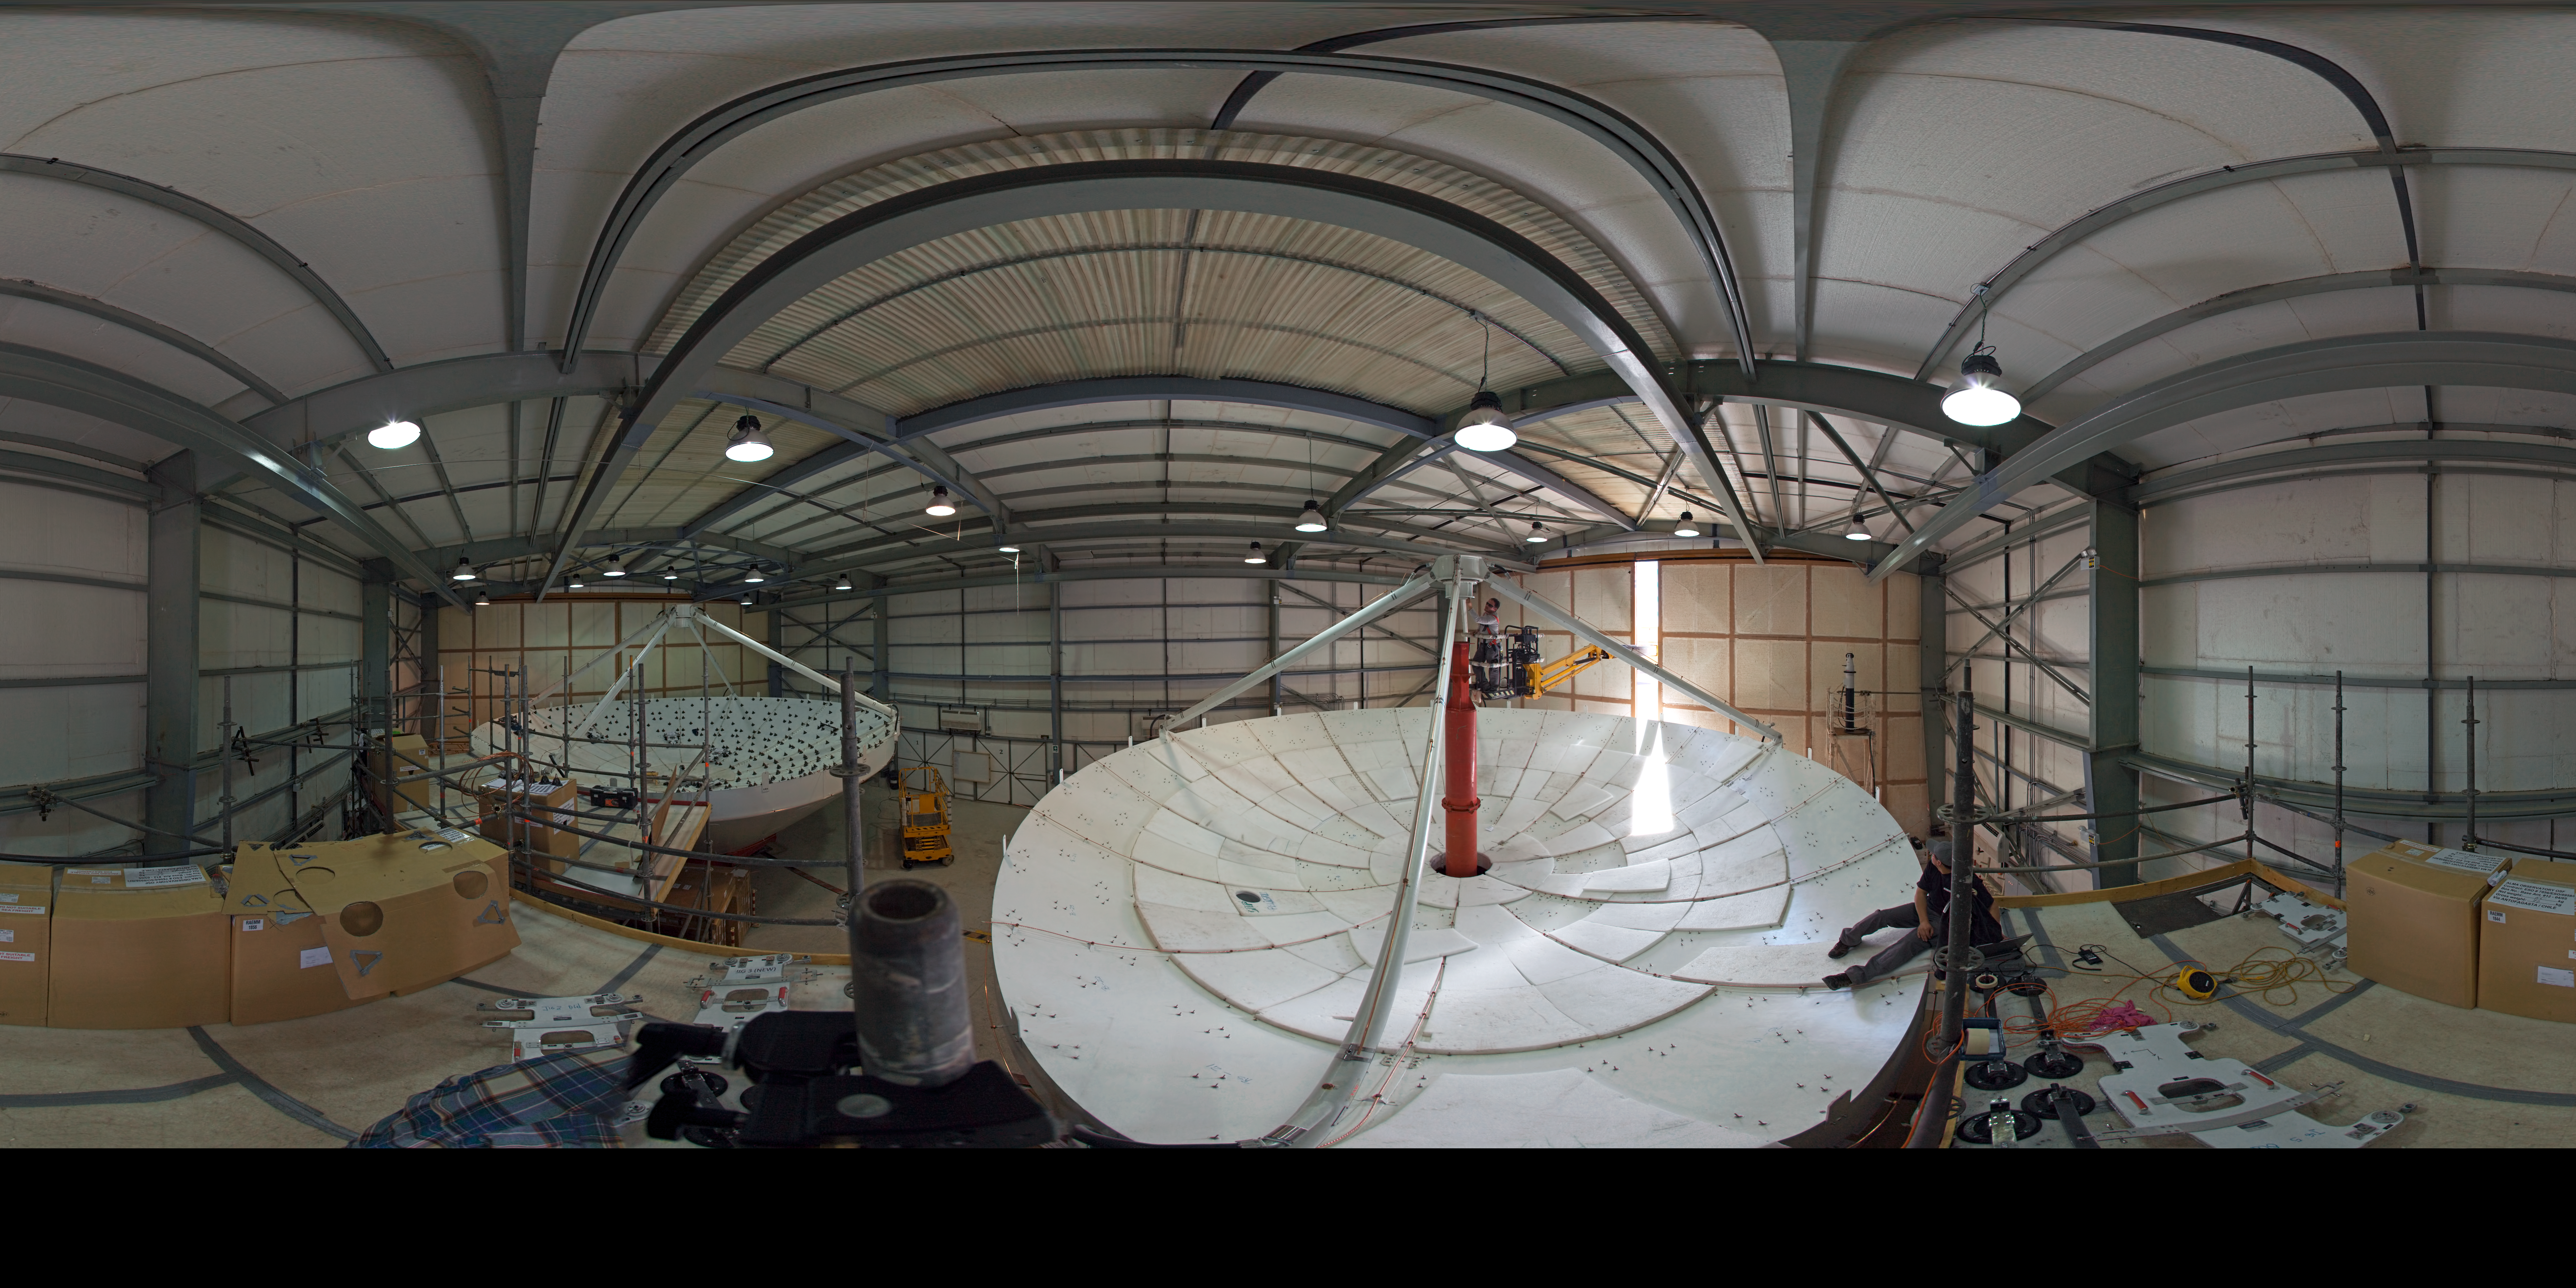

ALMA antennas at the AEM hangar

360 degree panorama showing two dishesh of a European antenna for ALMA during their construction. ALMA, the Atacama Large Millimeter/submillimeter Array, is a global partnership of Europe, North America and East Asia in cooperation with Chile. The European antennas were built by the AEM (Alcatel Alenia Space France, Alcatel Alenia Space Italy, European Industrial Engineering S.r.L., MT Aerospace) Consortium.

Credit: ESO